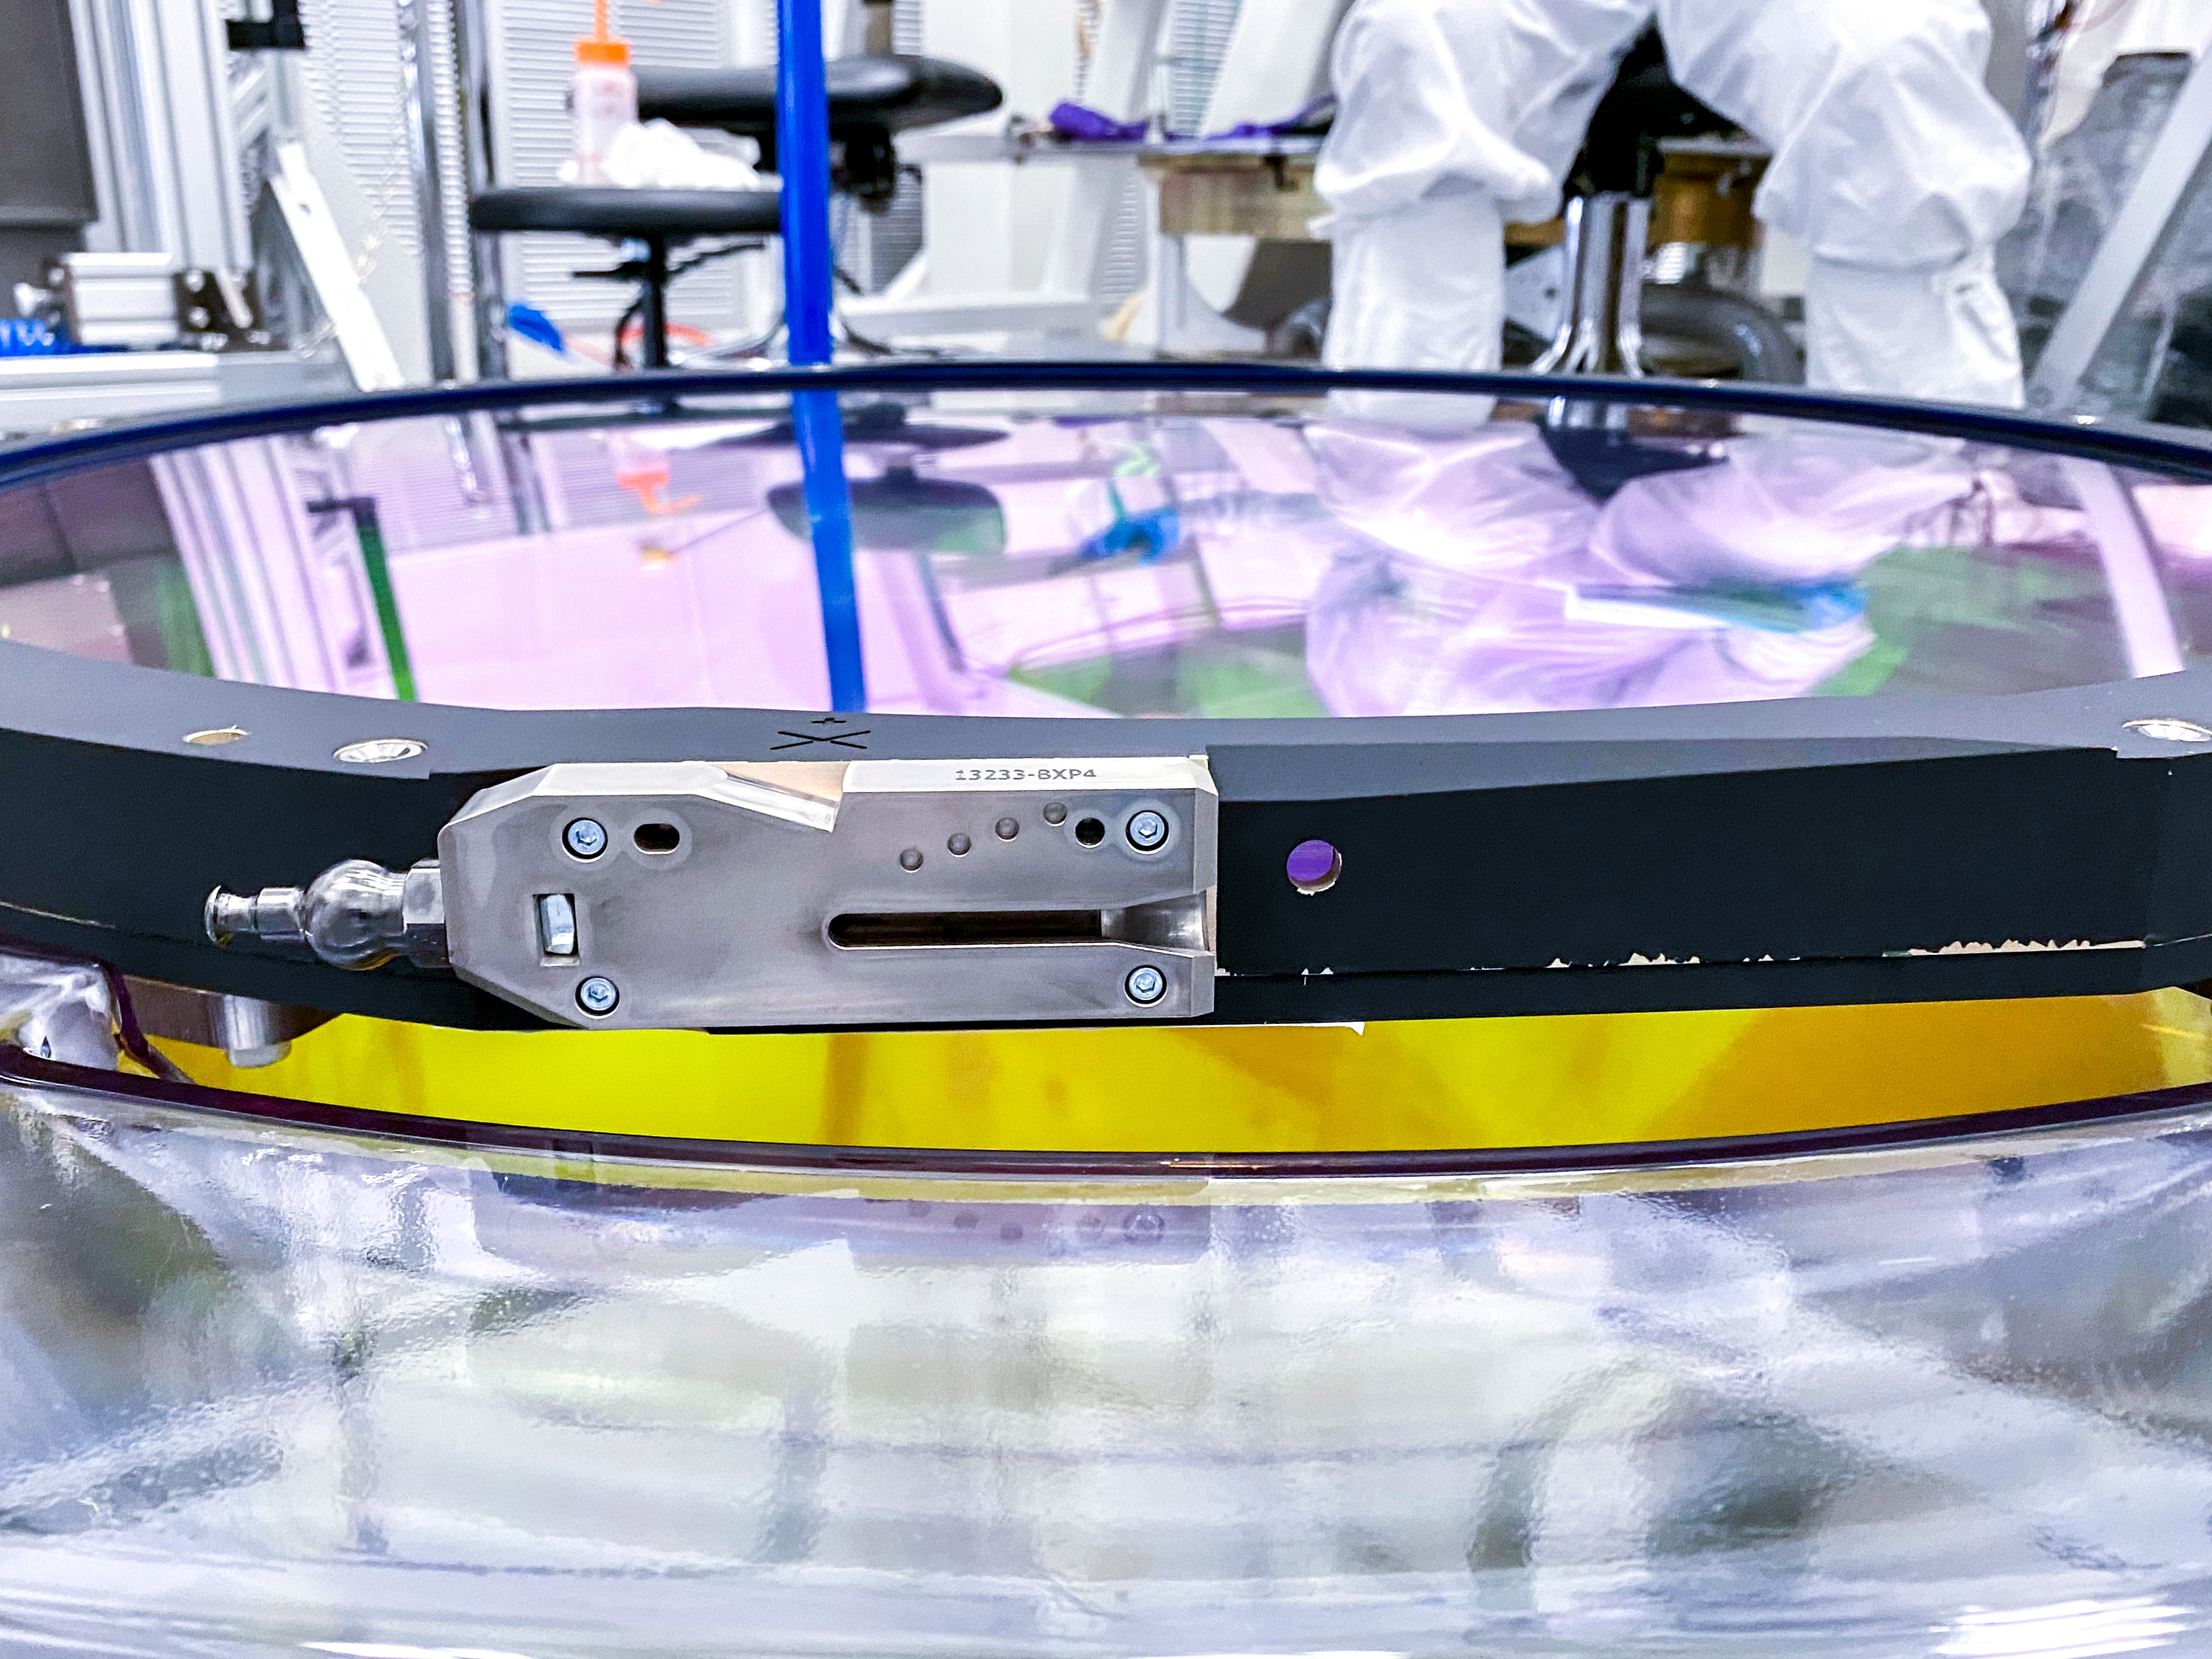

The Rubin Observatory r-band filter

The first completed filter for the Rubin Observatory LSST Camera has arrived at SLAC National Accelerator Laboratory.The r-band filter was delivered to SLAC on March 12th, marking an exciting milestone for the LSST Camera team.

Credit: Travis Lange/SLAC National Accelerator Laboratory